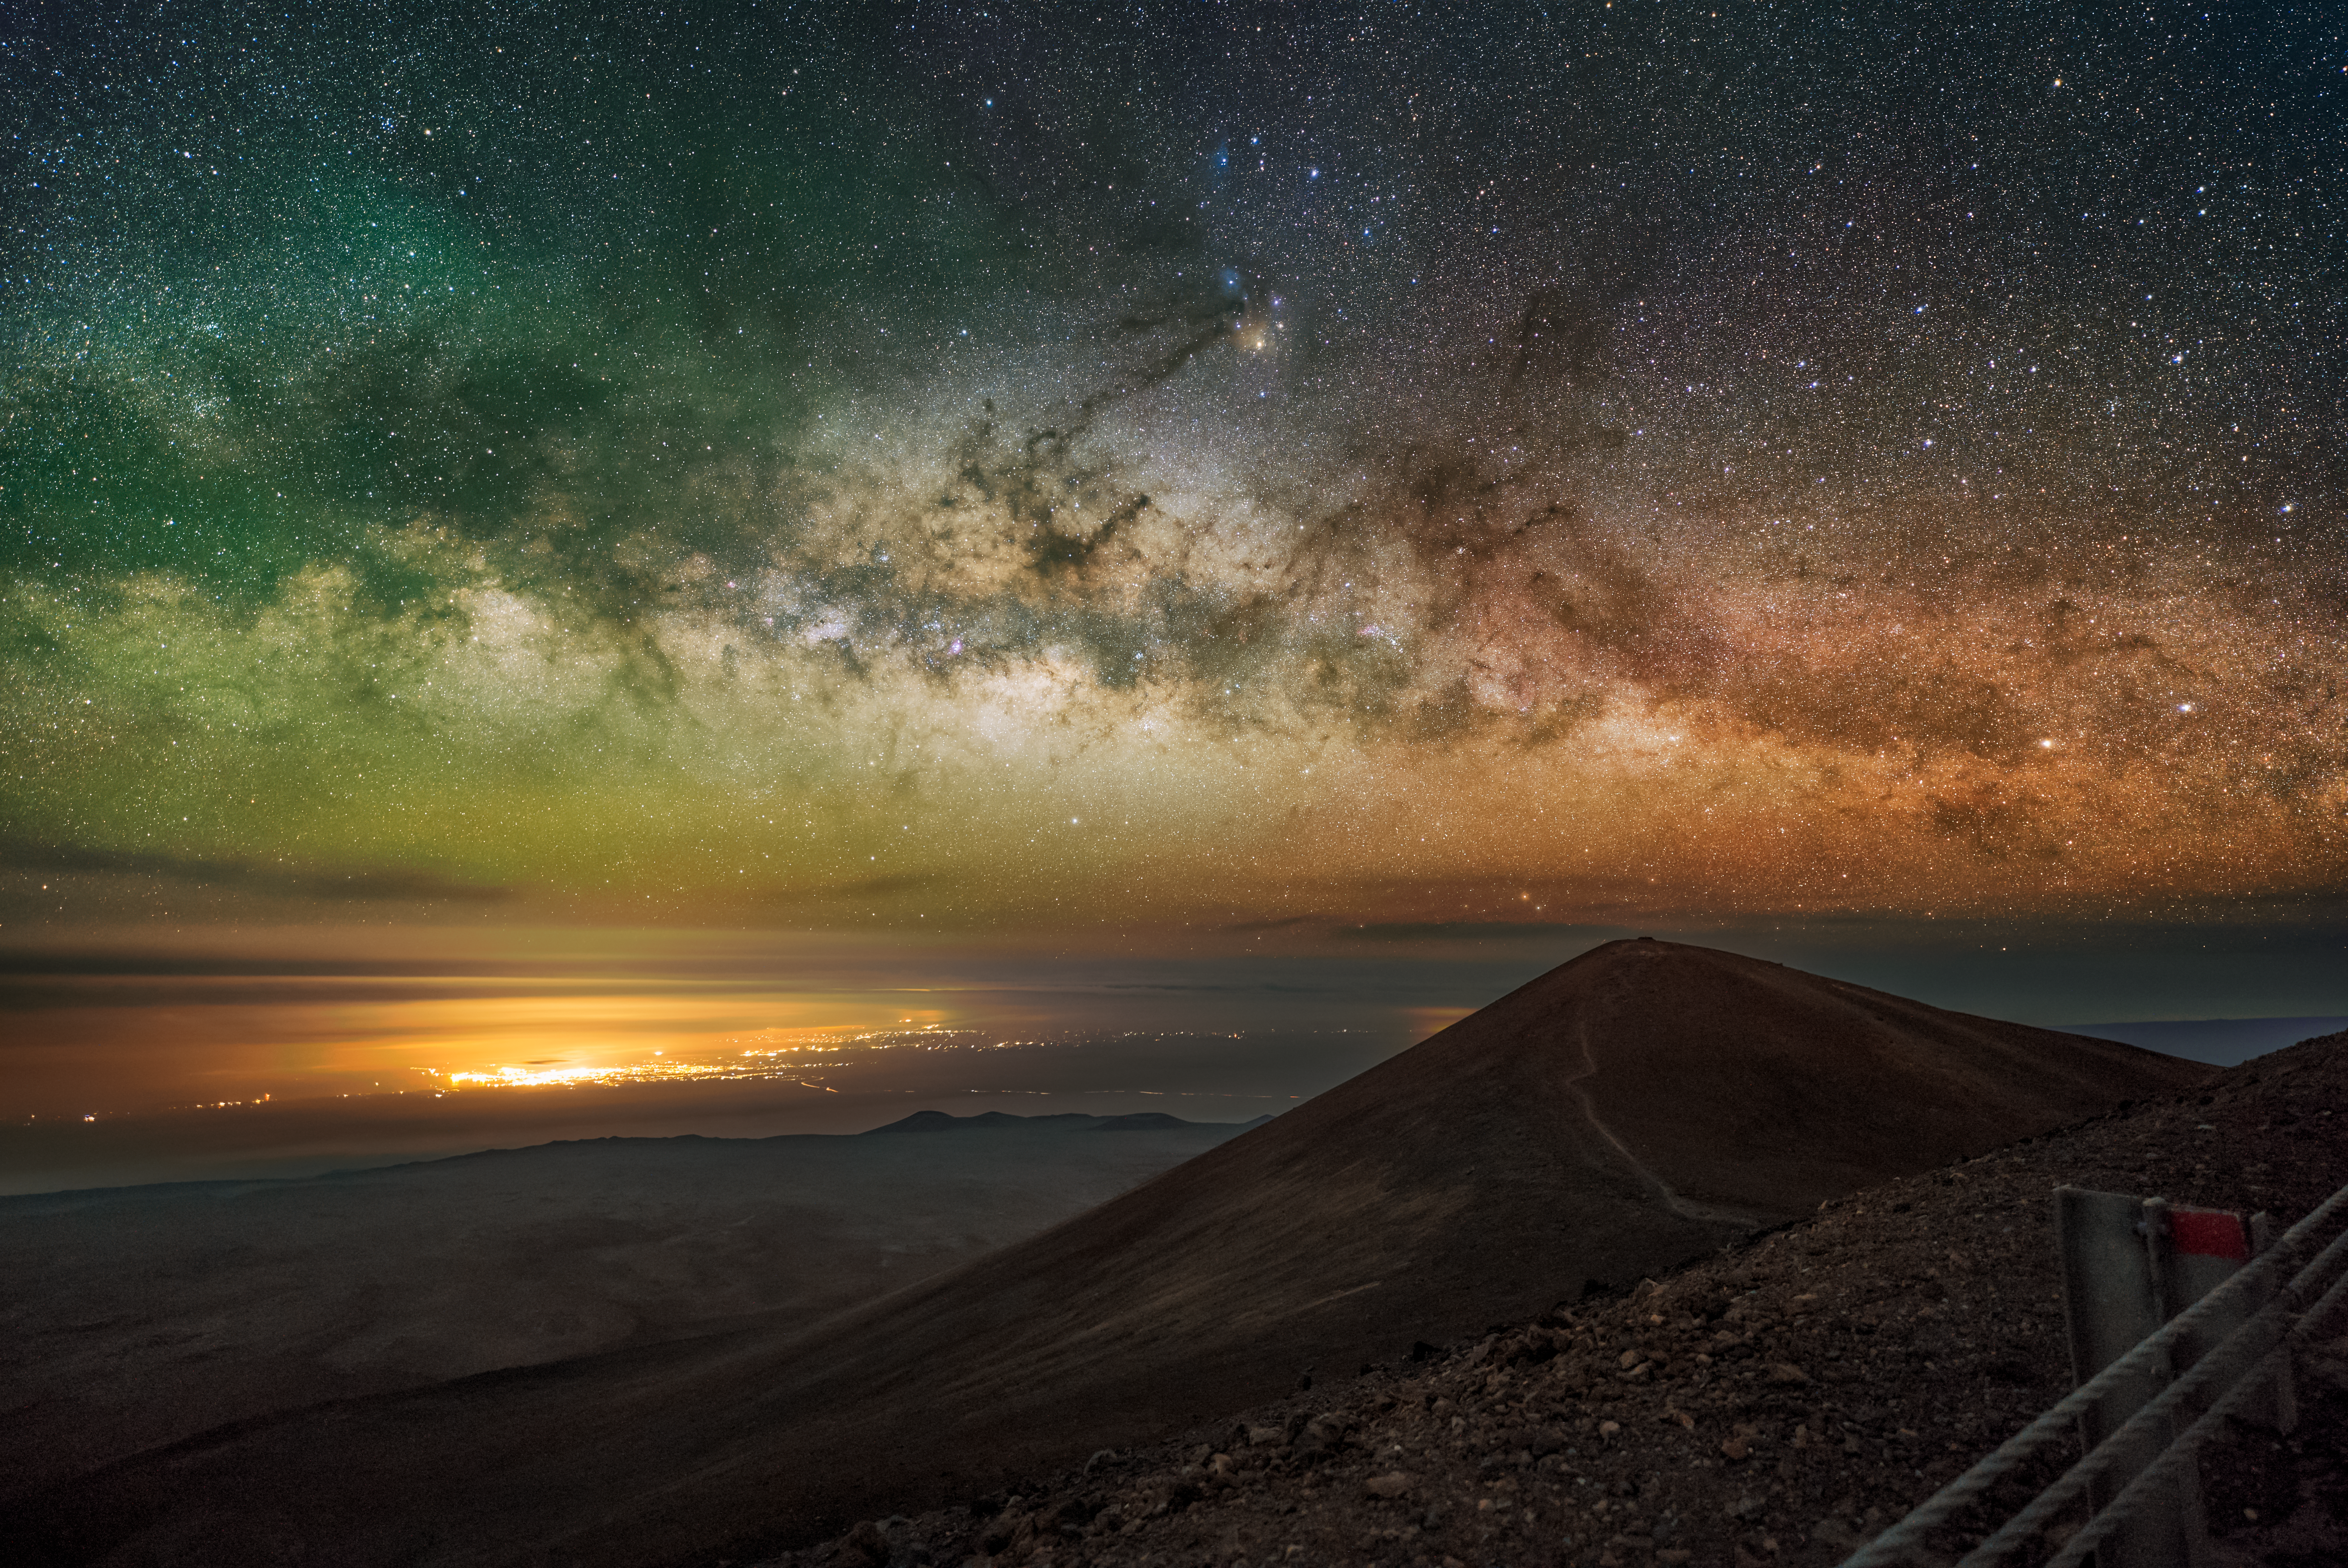

DSC06312_final-CC

The Milky Way glitters above Hawai’i Island and the Pacific Ocean in this image captured from Gemini North, one half of the International Gemini Observatory, operated by NSF NOIRLab.

Credit: International Gemini Observatory/NOIRLab/NSF/AURA/M. Rodriguez